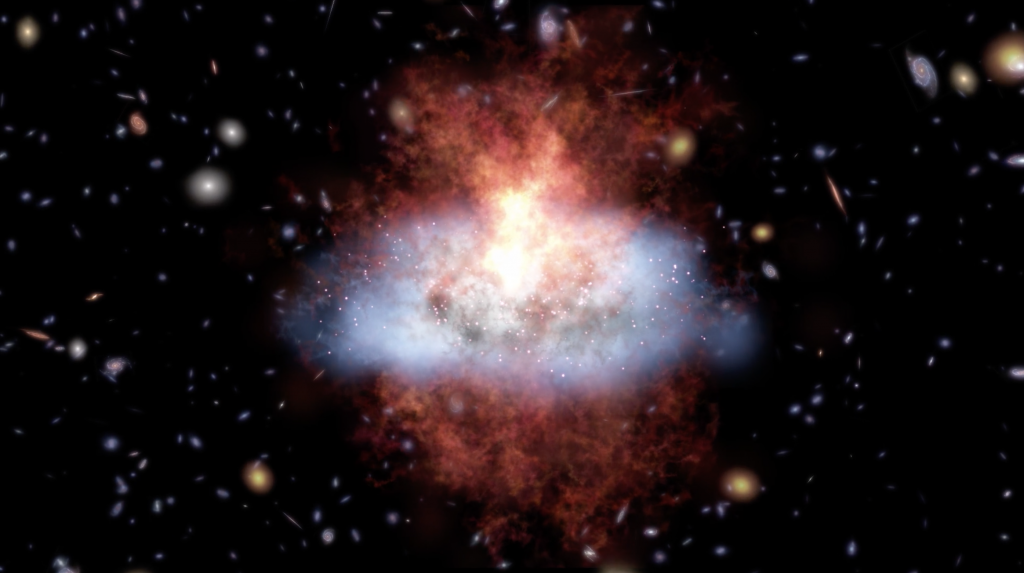

Learning More About the Formation of Galaxies

This next great leap into radio astronomy will explore gas rich, dust-obscured galaxies, bursting with star formation. Video created 04/24/2017

Credit: NRAO/AUI/NSF